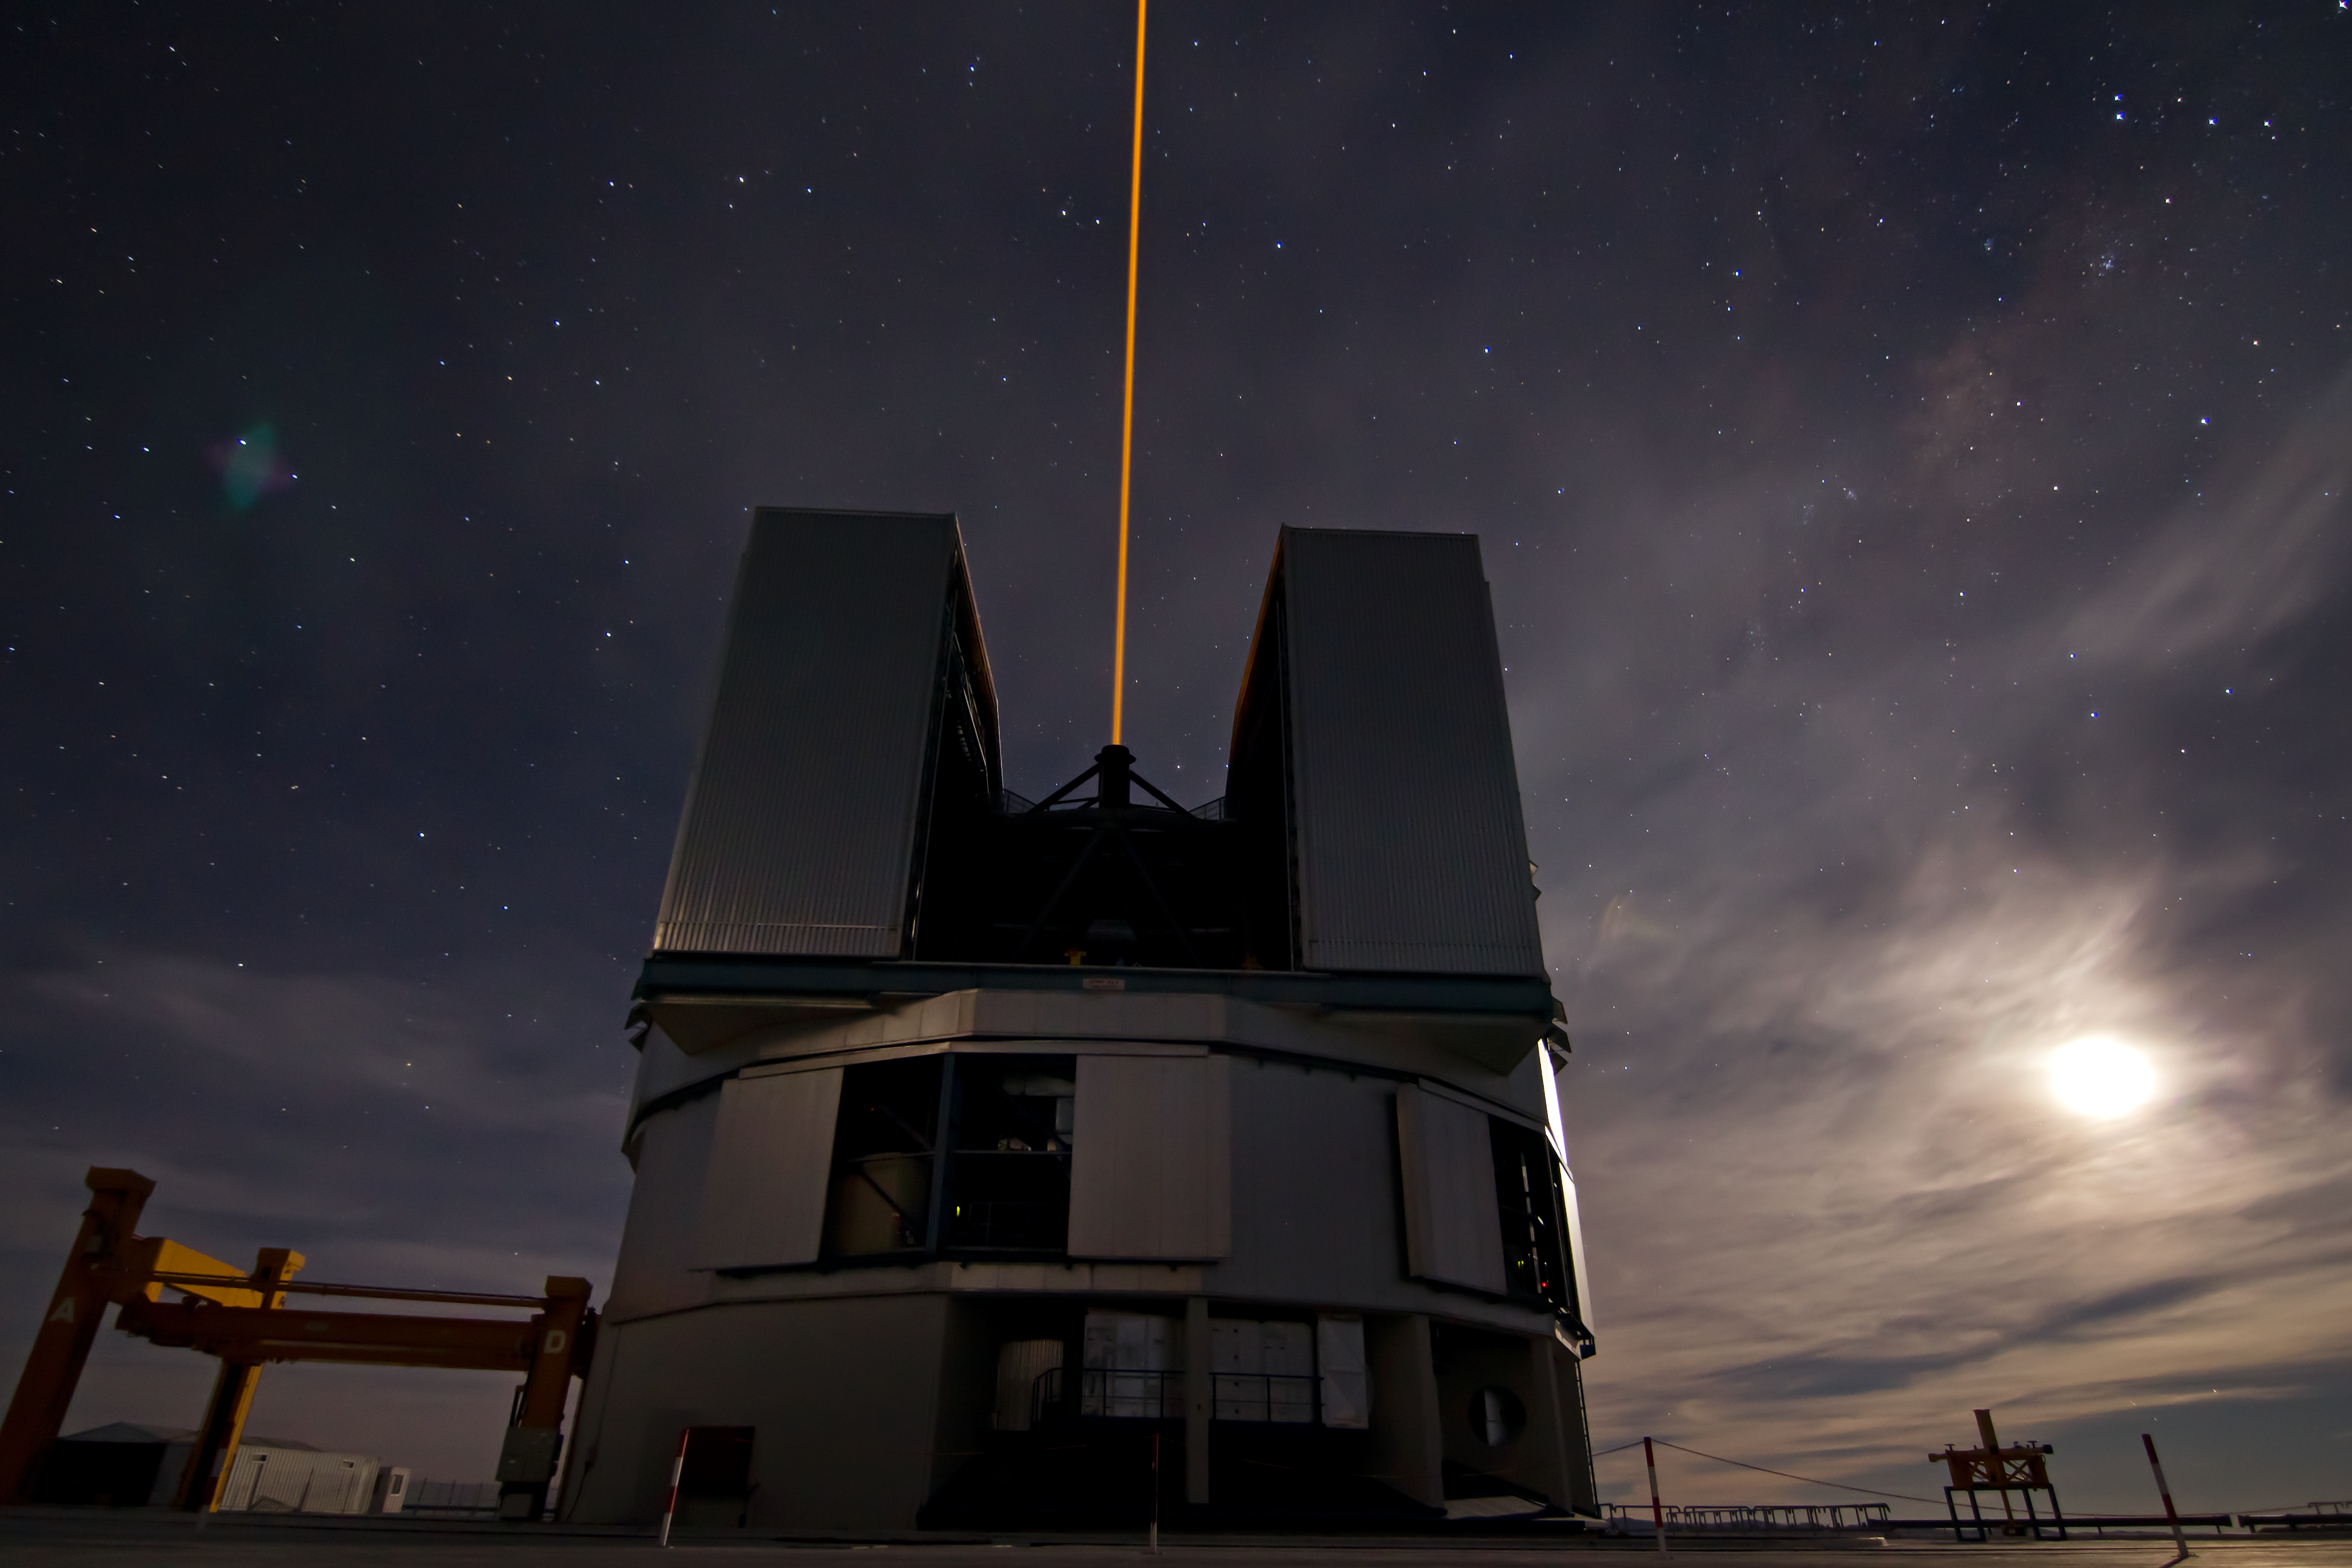

The telescope, The laser and the Moon

The Laser Guide Star of the VLT is seen shooting from the Unit Telescope 4 into the night sky, lit by the rising moon.

Credit: ESO/J. Girard (djulik.com)